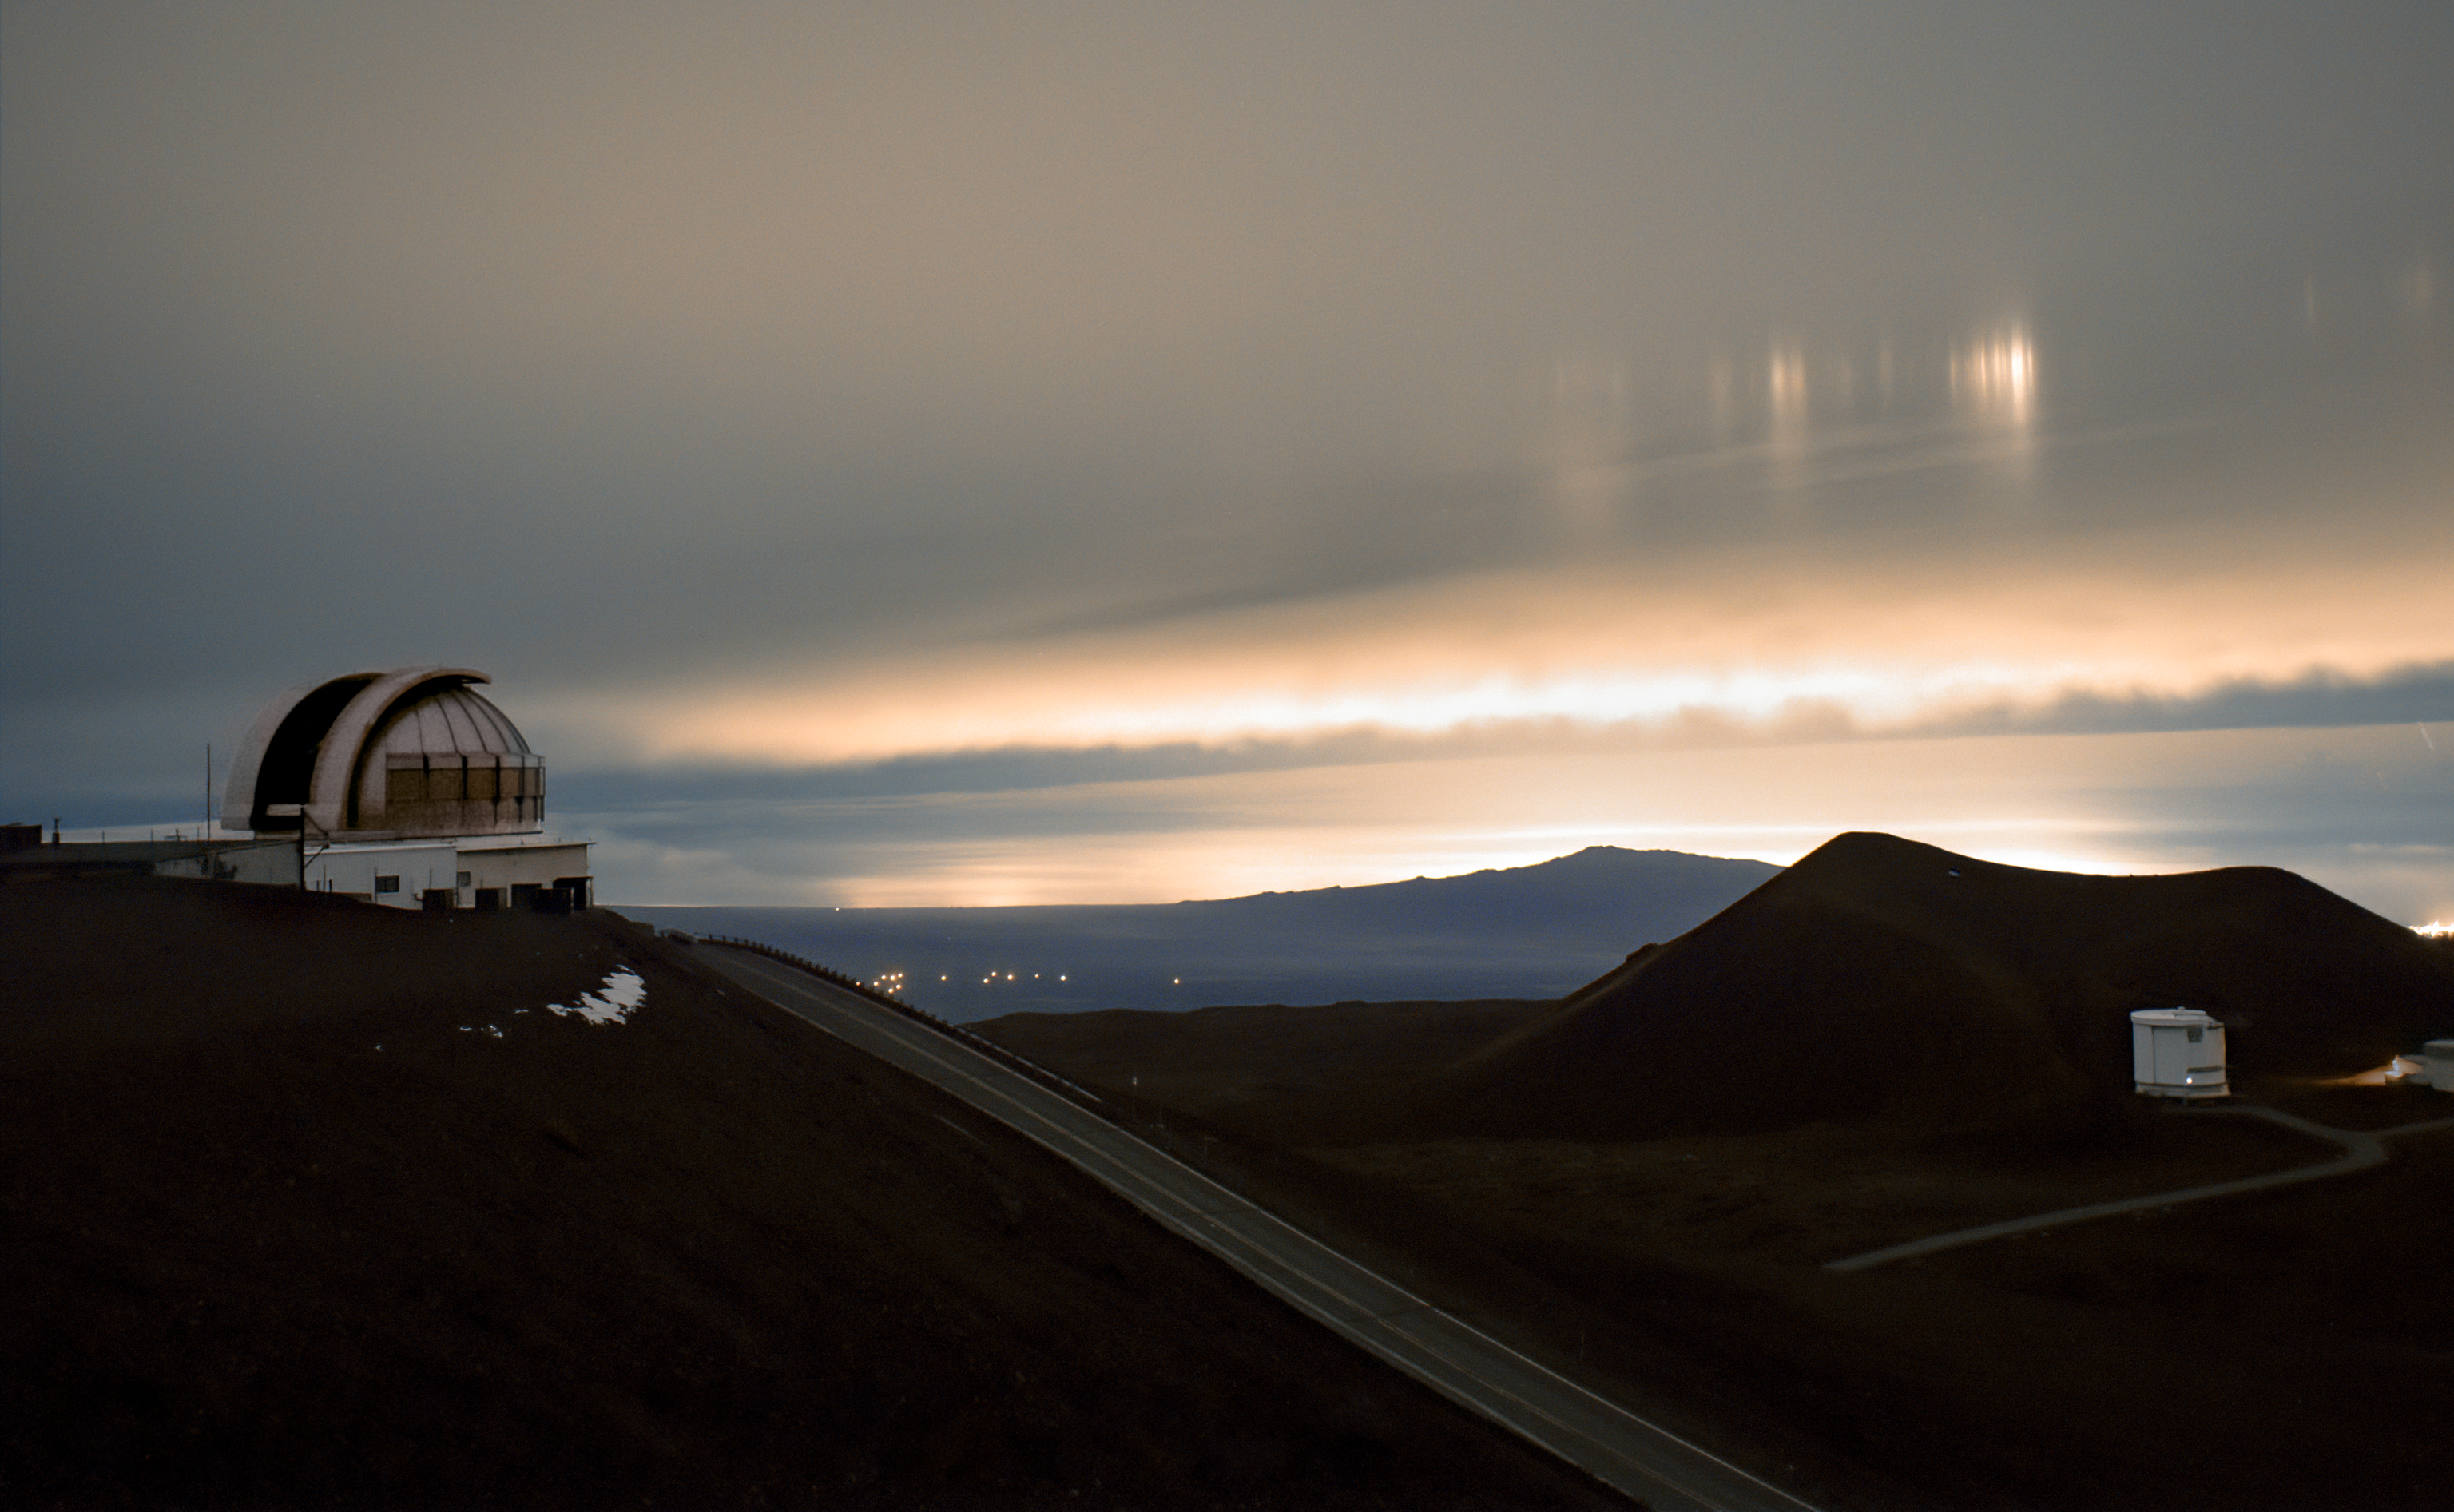

Light Pillars Captured Over Maunakea

This NOIRLab Image of the Week wasn’t captured through a piece of glass, even though it appears that way. The vertical beams on the top right of this image are light pillars captured by one of the Gemini North CloudCams. Gemini North is one half of the International Gemini Observatory, supported in part by the U.S. National Science Foundation and operated by NSF NOIRLab. The CloudCams assist with monitoring the weather at the summit-level observatory.

Light pillars are columns of light that appear to extend above or below a light source, such as the Sun, Moon, or city lights. This optical phenomenon occurs when flat, hexagonal ice crystals suspended in the atmosphere reflect light, acting as mirrors. These crystals can form in high-altitude clouds. Gemini North, at an elevation of 4205 meters (13,786 feet), is in a cold environment and is often surrounded by clouds, which can cause light pillars to appear under the right conditions. A Gemini North CloudCam previously captured a rare lava light pillar, shared in an earlier NOIRLab Image of the Week.

The International Gemini Observatory is part of the Maunakea Observatories. In this photo are two other Maunakea Observatories, the United Kingdom Infra-Red Telescope (UKIRT) (left) and the James Clerk Maxwell Telescope (JCMT) (right).

Credit: International Gemini Observatory/NOIRLab/NSF/AURA/J. Pollard